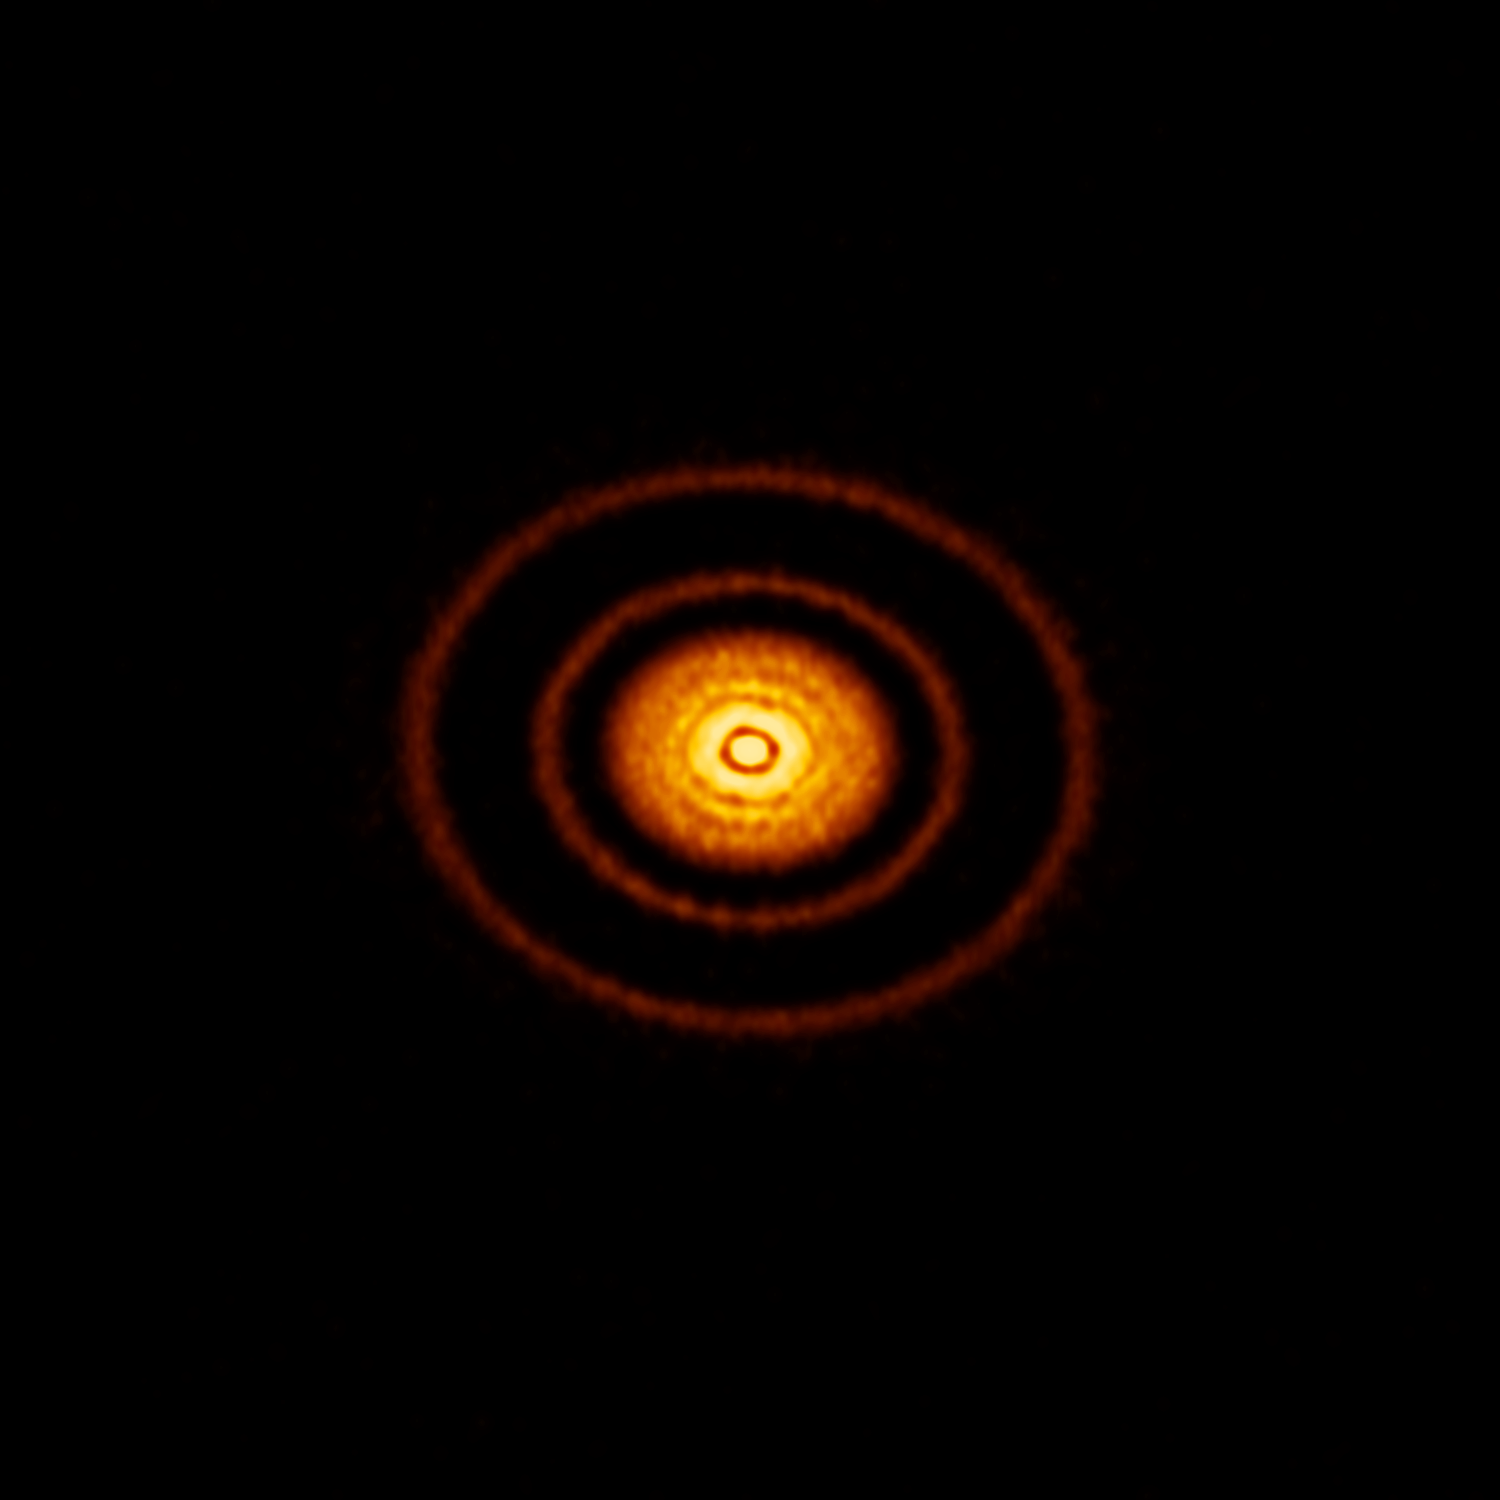

Safe havens for young planets

This week’s Picture of the Week focuses on one of twenty protoplanetary discs explored and imaged by ALMA’s first Large Program, known as the Disk Substructures at High Angular Resolution Project (DSHARP). The disc is called AS 209, and its substructures are particularly pronounced thanks to its thin, high-contrast rings and almost face-on orientation towards us.

Though concentric rings — shown here in particularly beautiful clarity — are a common substructure among such discs, their widths, separations, and number can vary greatly. It’s still unclear how these substructures form, and how planets emerge from them. Quantifying and studying these similarities and differences was a motivator for constructing ALMA, and was the main objective of DSHARP. These details may hold clues to the type of planetary system that will eventually emerge.

One interpretation is that there may be a rapid and complex interplay between young protoplanets and the disc itself far earlier in the evolution of the planetary system than previously thought. A leading theory of planet formation requires dust within these discs to clump into grains, then pebbles, and eventually planetesimals. This theory has always been stumped, however, by the fact that once an object reaches a certain mass, the dynamics of these discs would cause it to be sucked into the host star at the centre, thus halting its growth into a true planet. The results from the DSHARP program suggest that disc substructures may perturb these dynamics and provide safe havens where young planetesimals can continue growing — making the substructures observed here crucial to our own existence.

Next week’s picture will be the final instalment in the DSHARP series, and will showcase another of the twenty images: this time a multiple star system.

Credit: ALMA (ESO/NAOJ/NRAO), S. Andrews et al.; NRAO/AUI/NSF, S. Dagnello